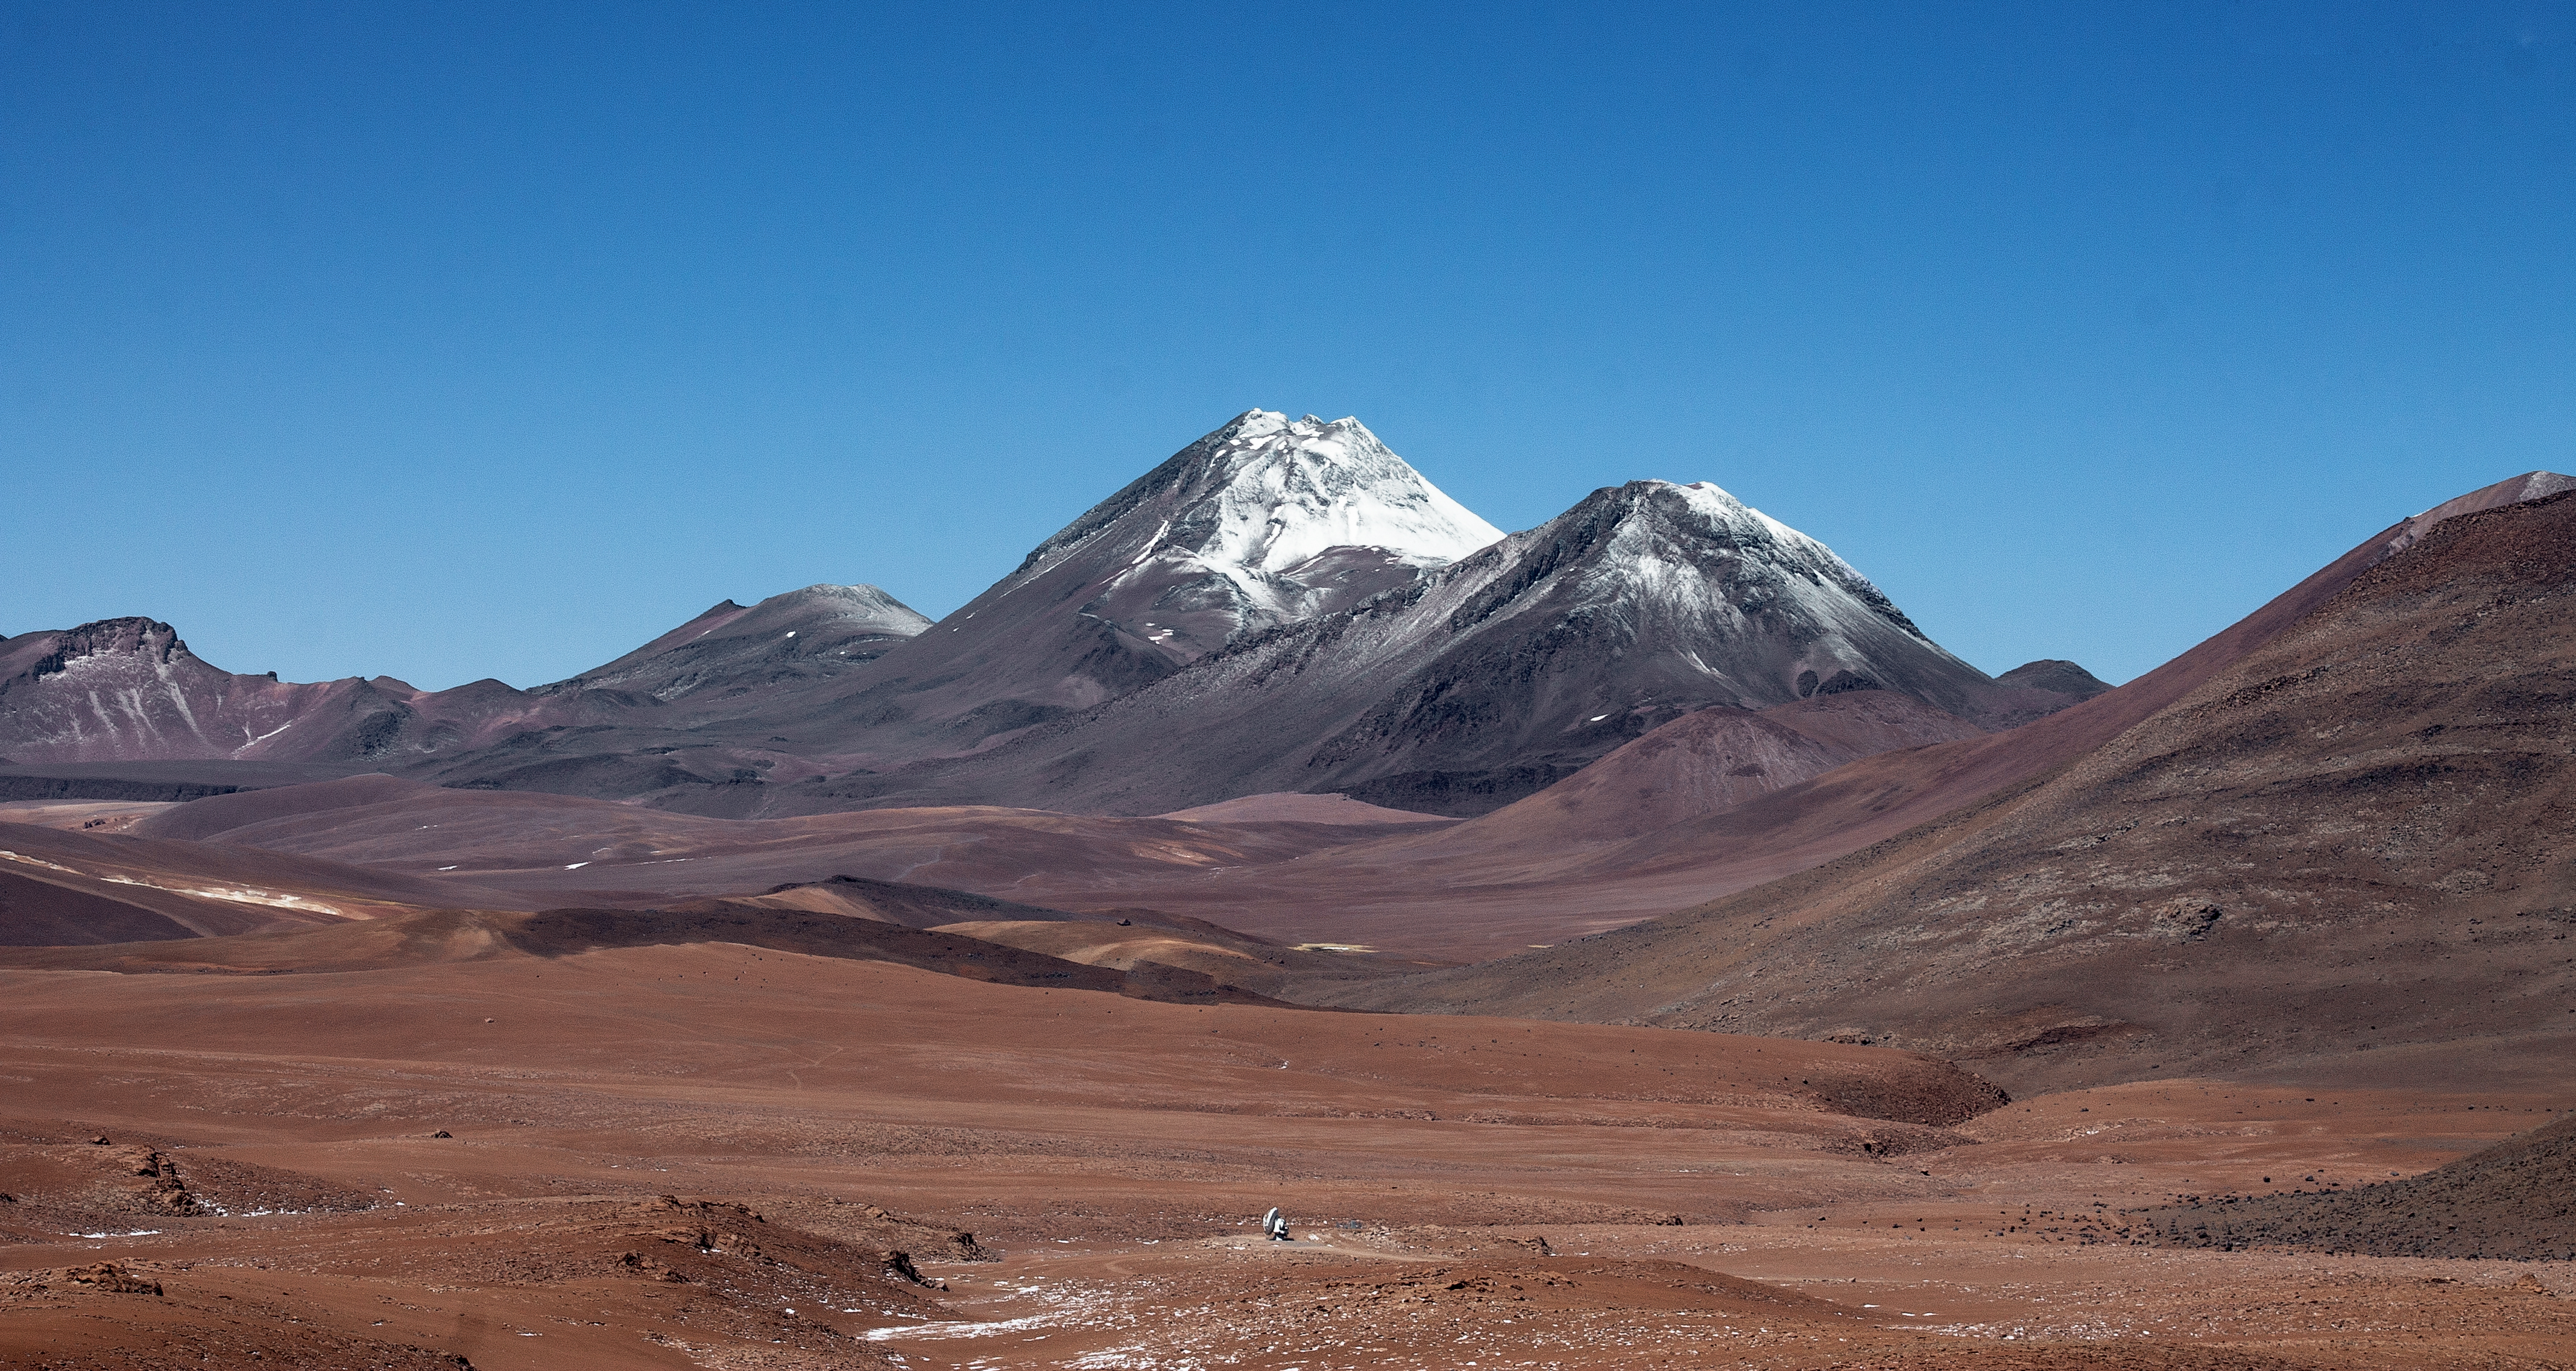

Licancabur watches over ALMA

A lone foreground Atacama Large Millimeter/submillimeter Array (ALMA) antenna is dwarfed by the snow capped Licancabur stratovolcano beyond. The barren and remote landscape of Chajnantor Plateau, on which ALMA is located, is shown.

Credit: J. C. Rojas/ESO